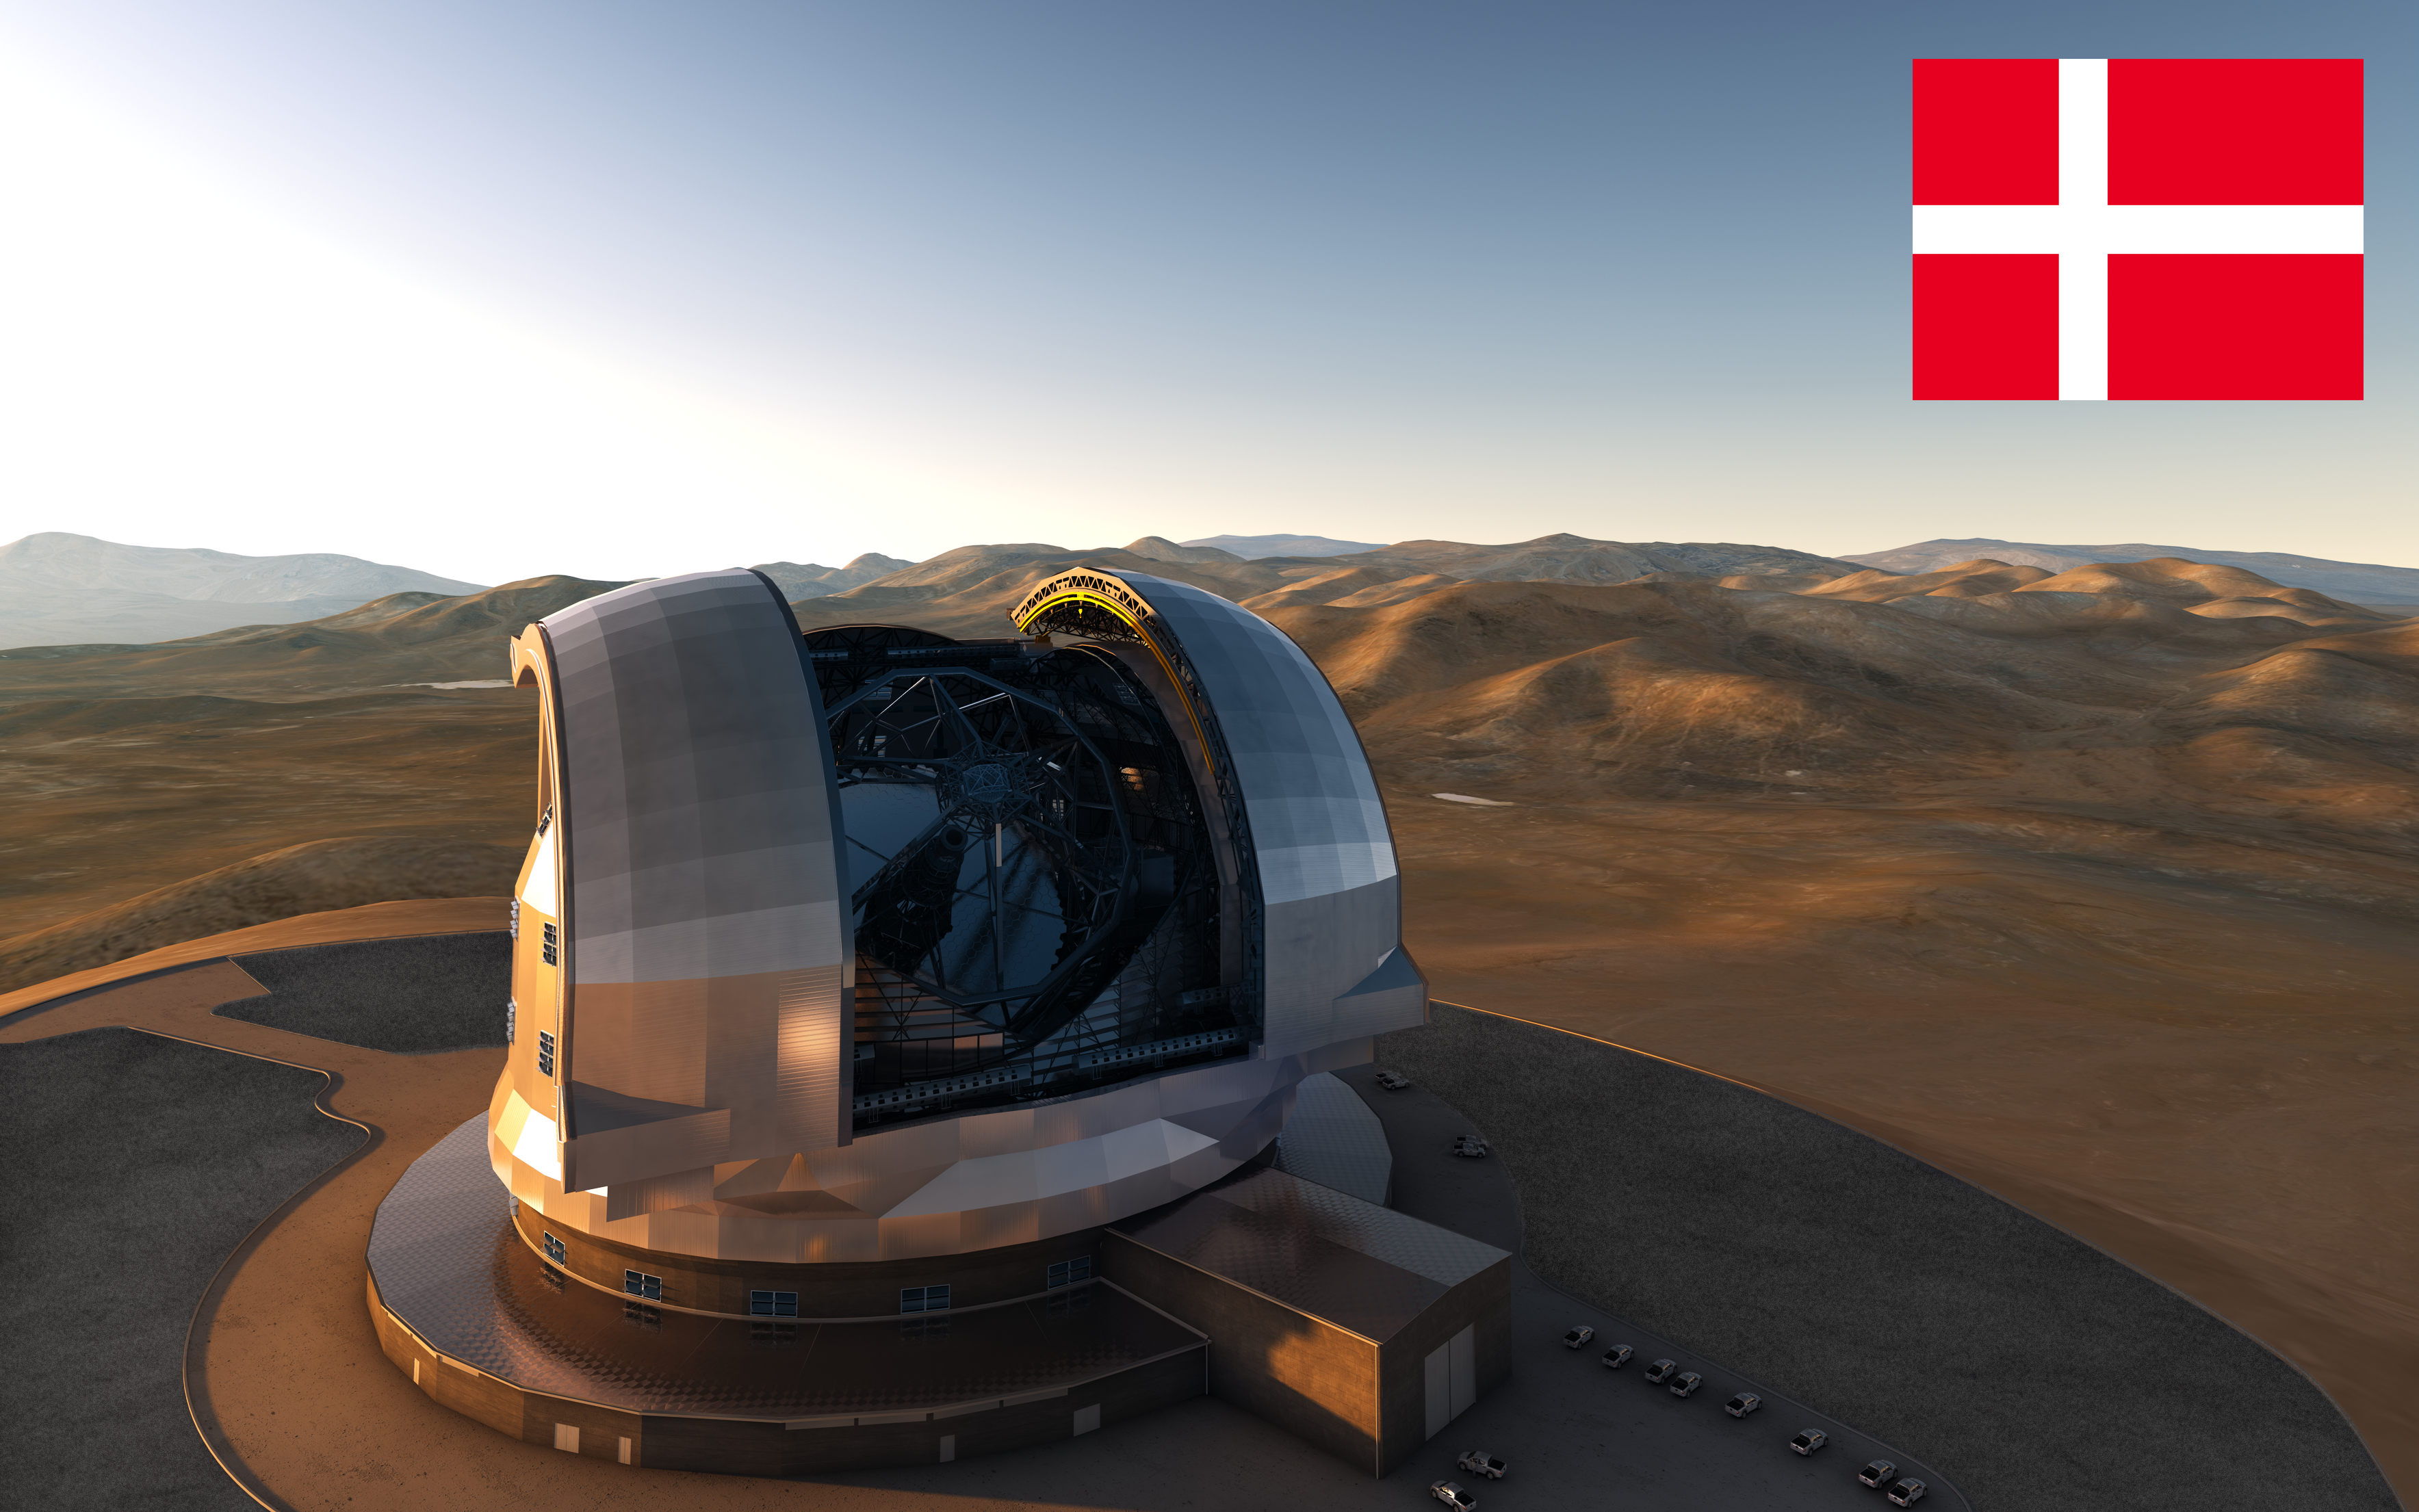

Denmark confirms participation in E-ELT

Representatives of Denmark have confirmed that their country will participate in the European Extremely Large Telescope (E-ELT) programme. Twelve of the ESO Member States have now joined the E-ELT programme. Denmark joined the organisation in 1967, as the first new Member State three years after ESO’s foundation. The newly announced investment amounts to 8.5 million euros over the ten-year construction period.

The design for the E-ELT shown here was published in 2013 and is preliminary.

Credit: ESO/L. Calçada